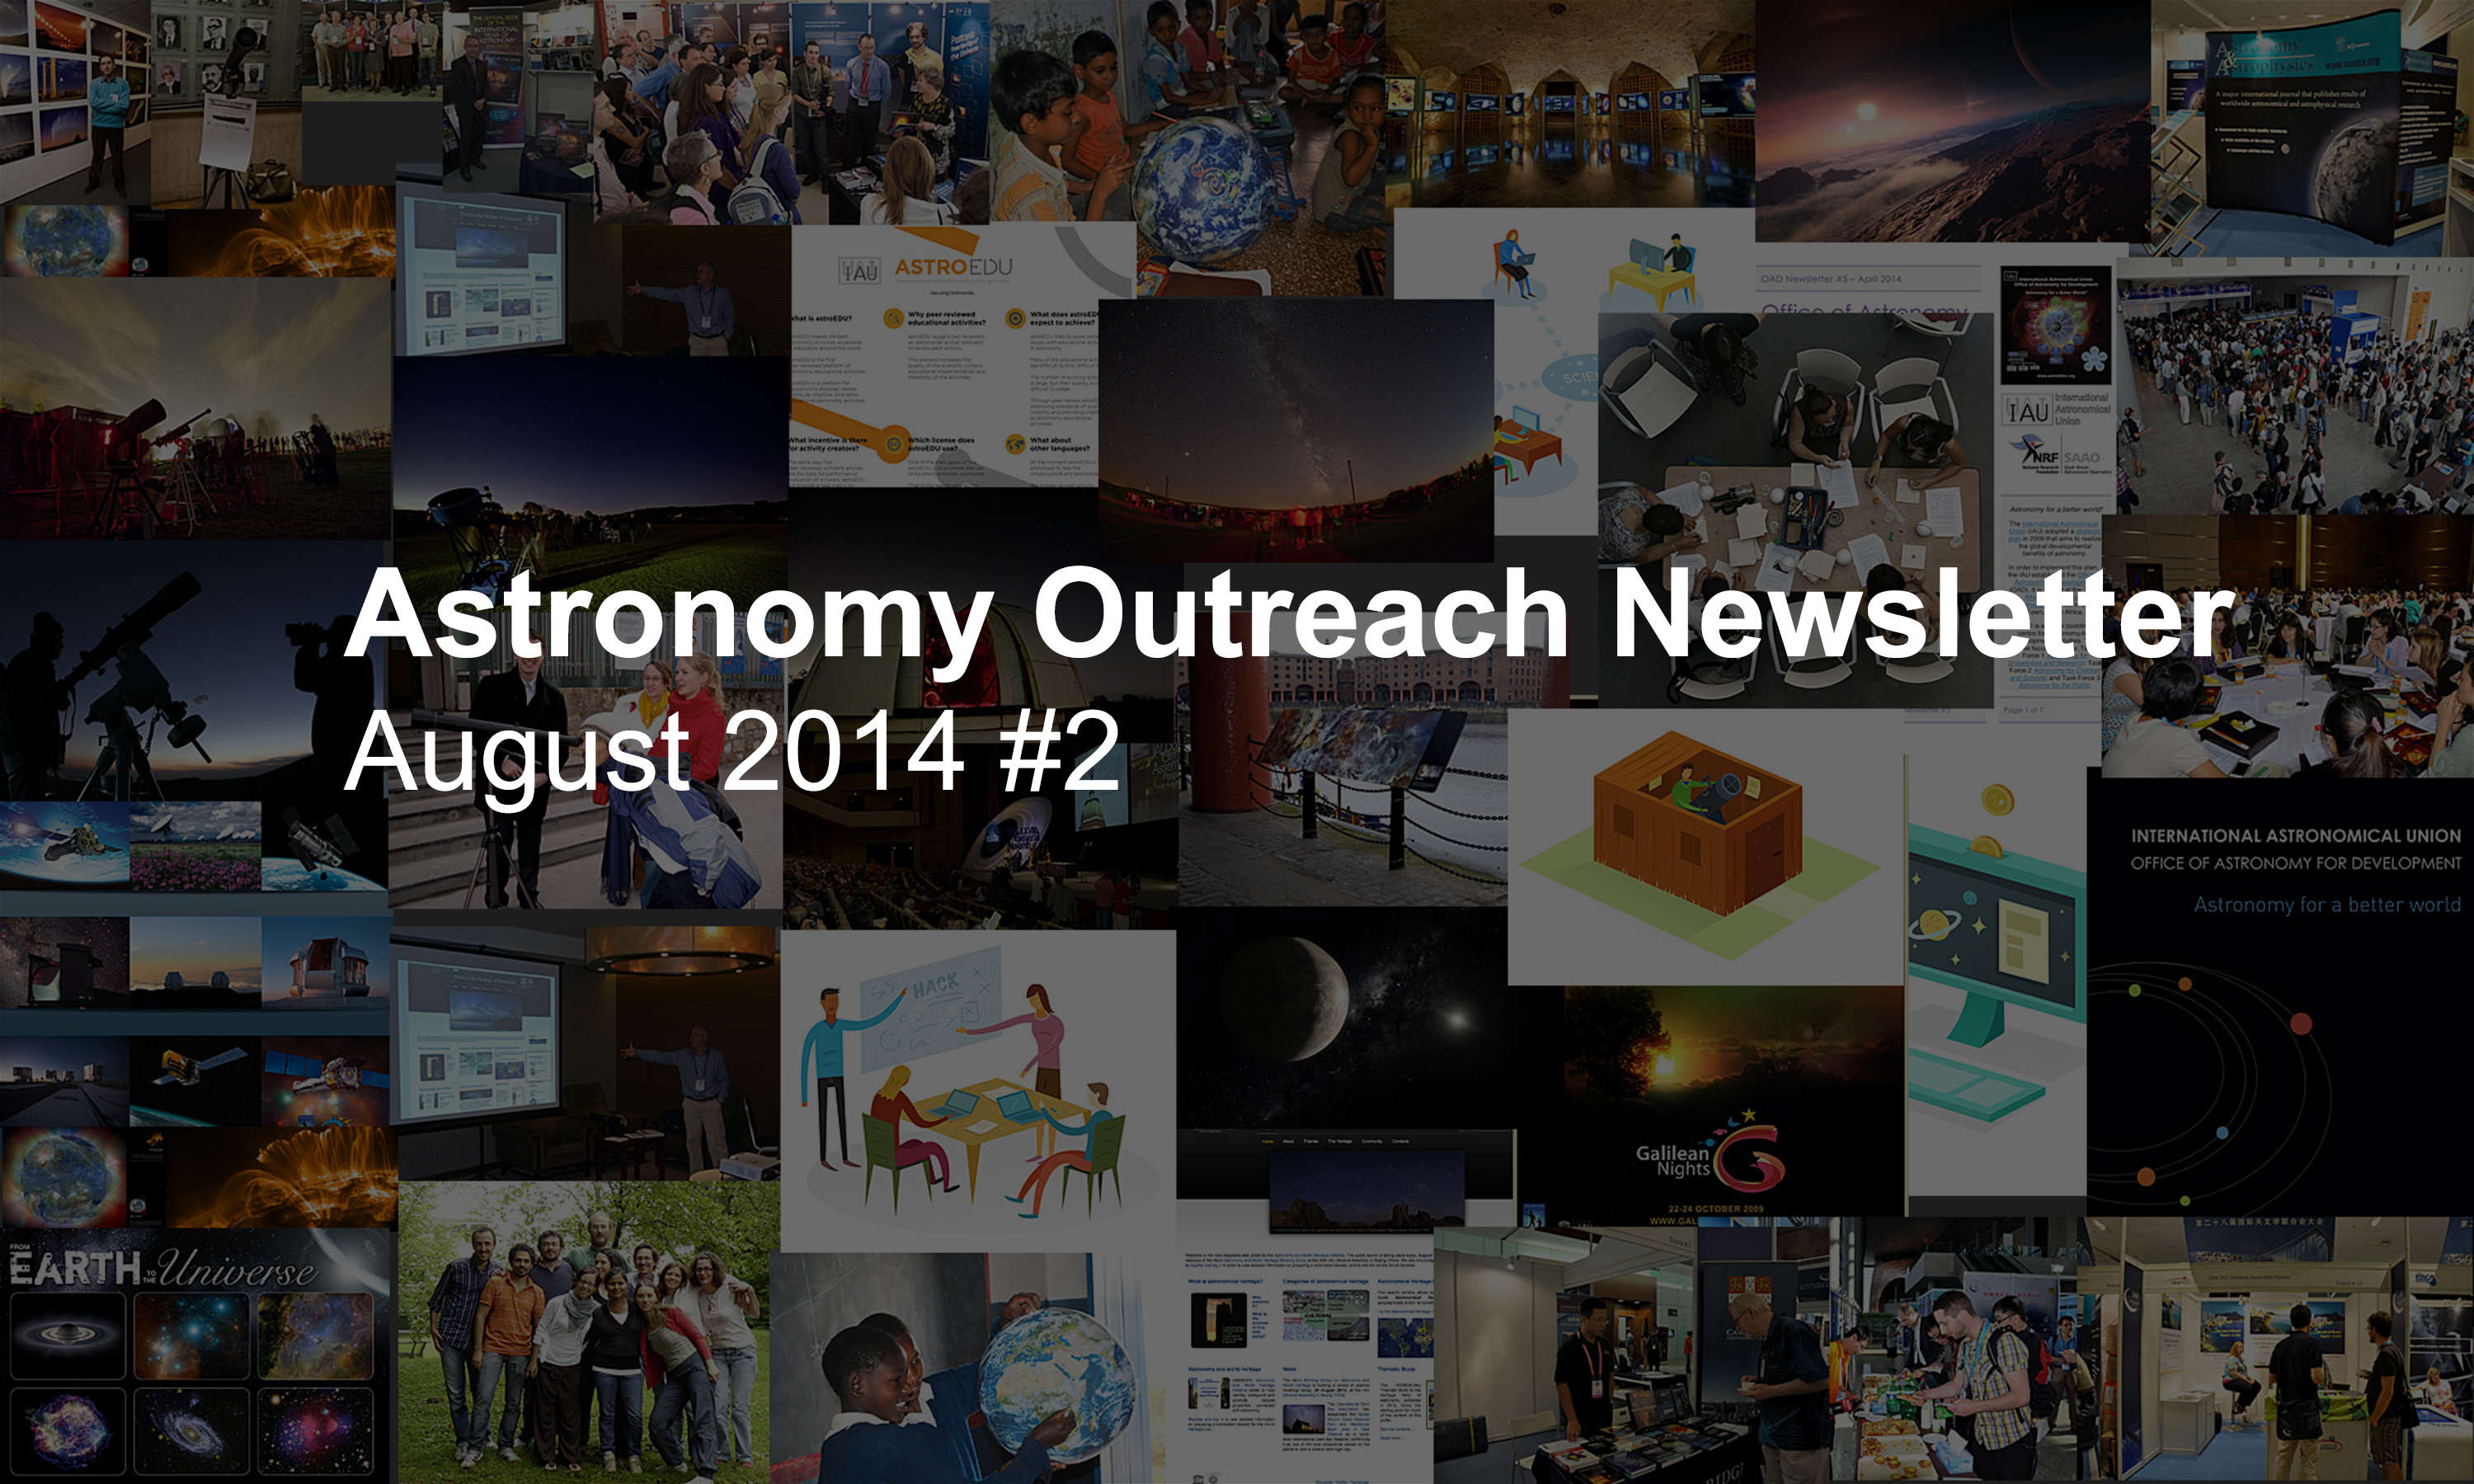

IAU Astronomy Outreach Newsletter August 2014 #2

IAU Astronomy Outreach Newsletter August 2014 #2.

Credit: IAU